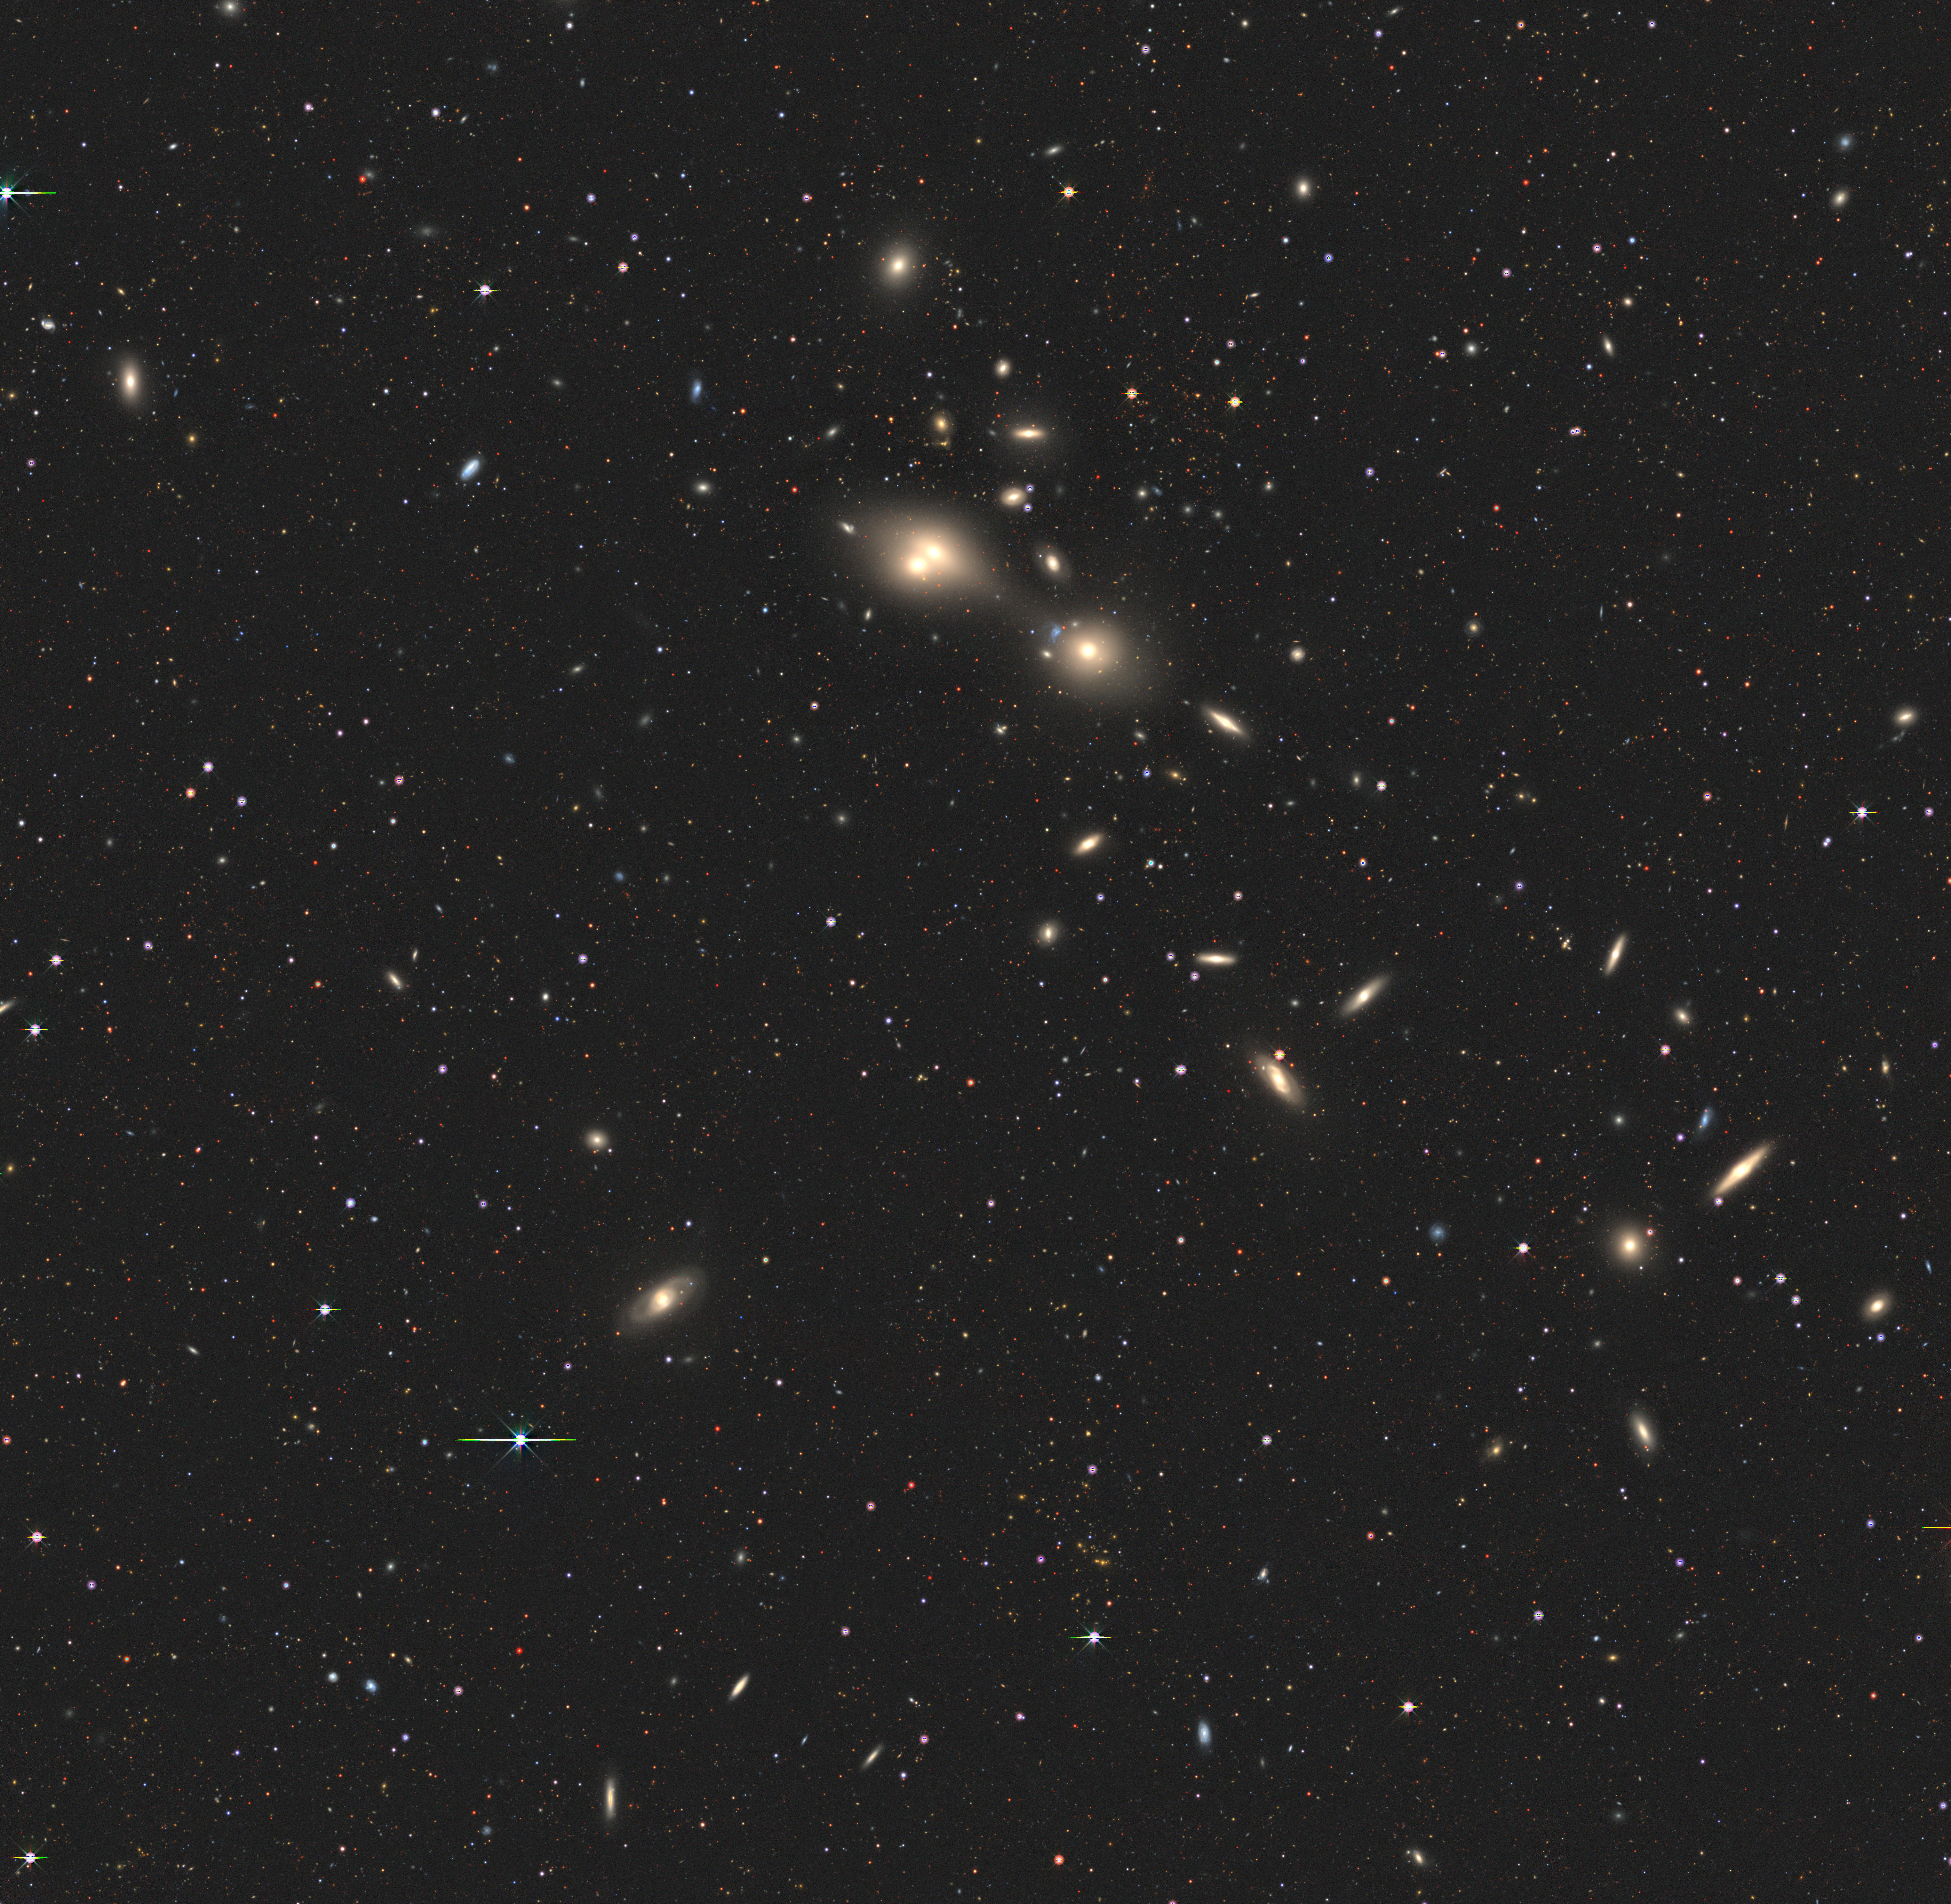

Wide-field view of the region of the sky around a ‘cosmic joust’

This wide-field view shows the region of the sky around a pair of interacting galaxies, nicknamed the 'cosmic joust', in which one of them is piercing the other with intense radiation. The galaxies appear as a tiny white dot at the centre of this image. The Atacama Large Millimeter/submillimeter Array (ALMA) resolved them in great detail, and ESO’s Very Large Telescope (VLT) studied the damage that one galaxy is inflicting on the other.

Credit: DESI Legacy Survey